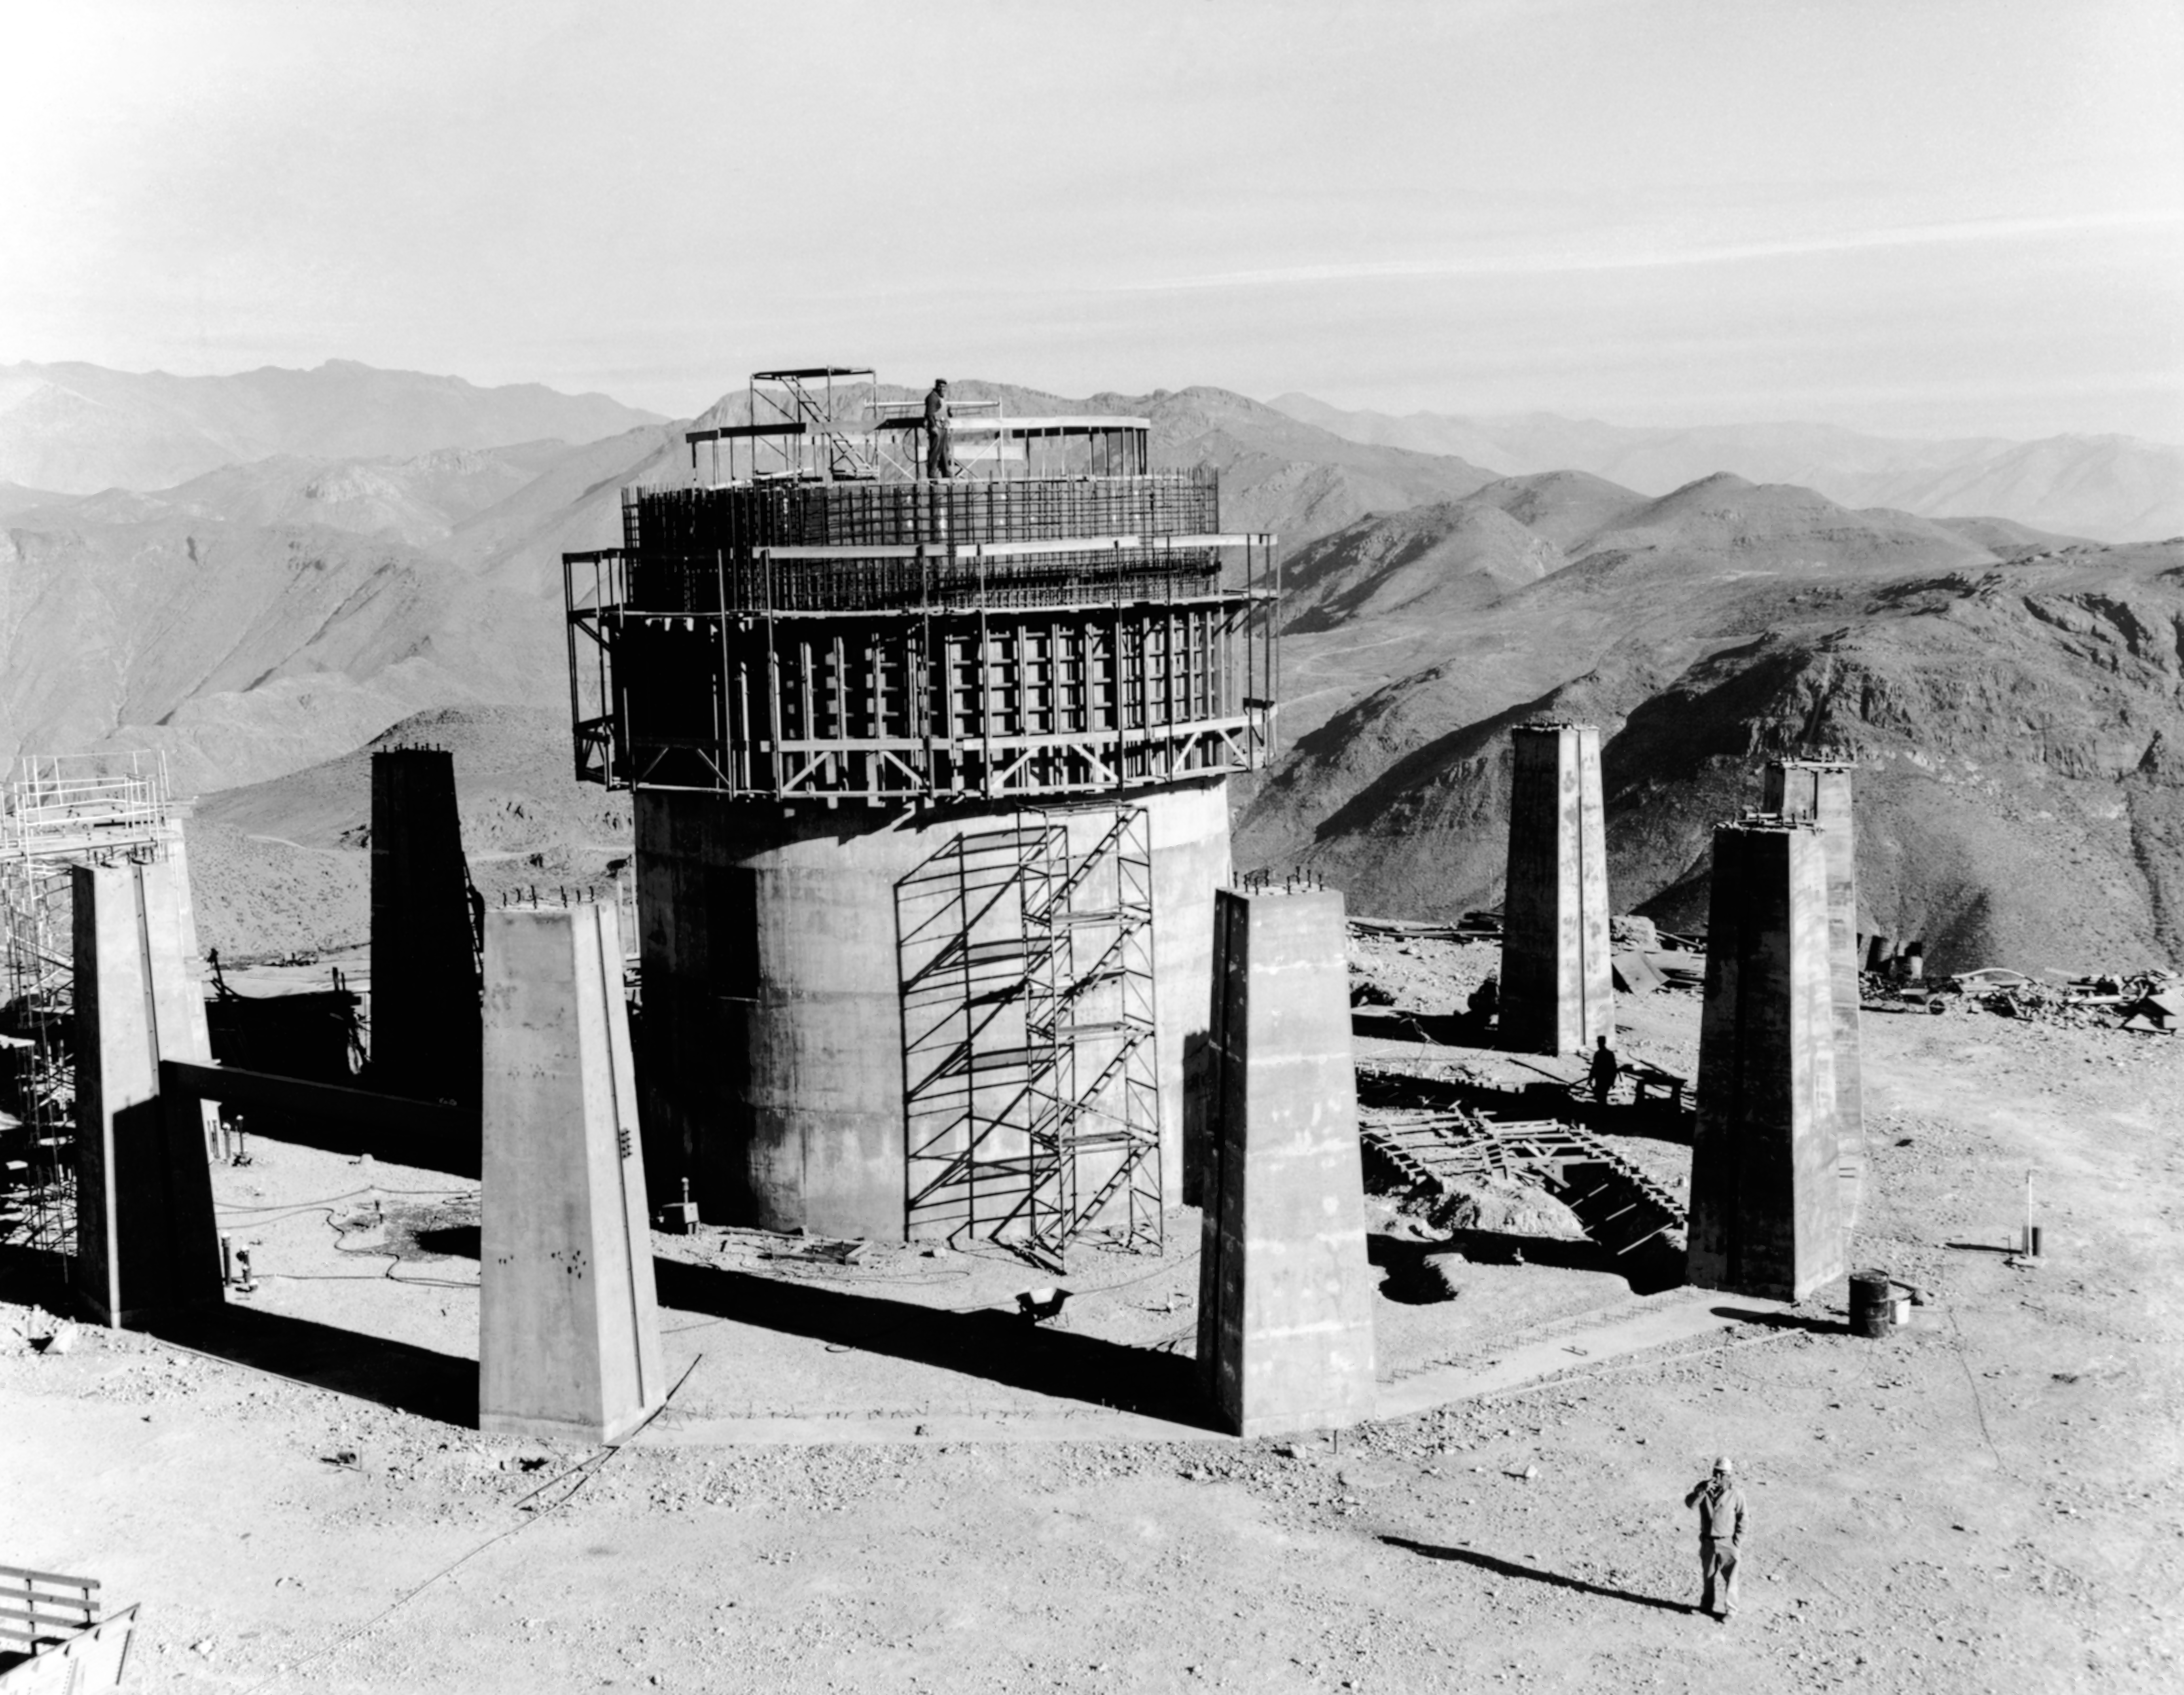

CTIO History - Construction on Víctor M. Blanco 4-meter Telescope

A historical photo of the construction of the Víctor M. Blanco 4-meter Telescope at Cerro Tololo Inter-American Observatory (CTIO), a Program of NSF NOIRLab, in Chile.

This image is part of NSF NOIRLab’s historical archives.

Credit: CTIO/NOIRLab/NSF/AURA/R. González